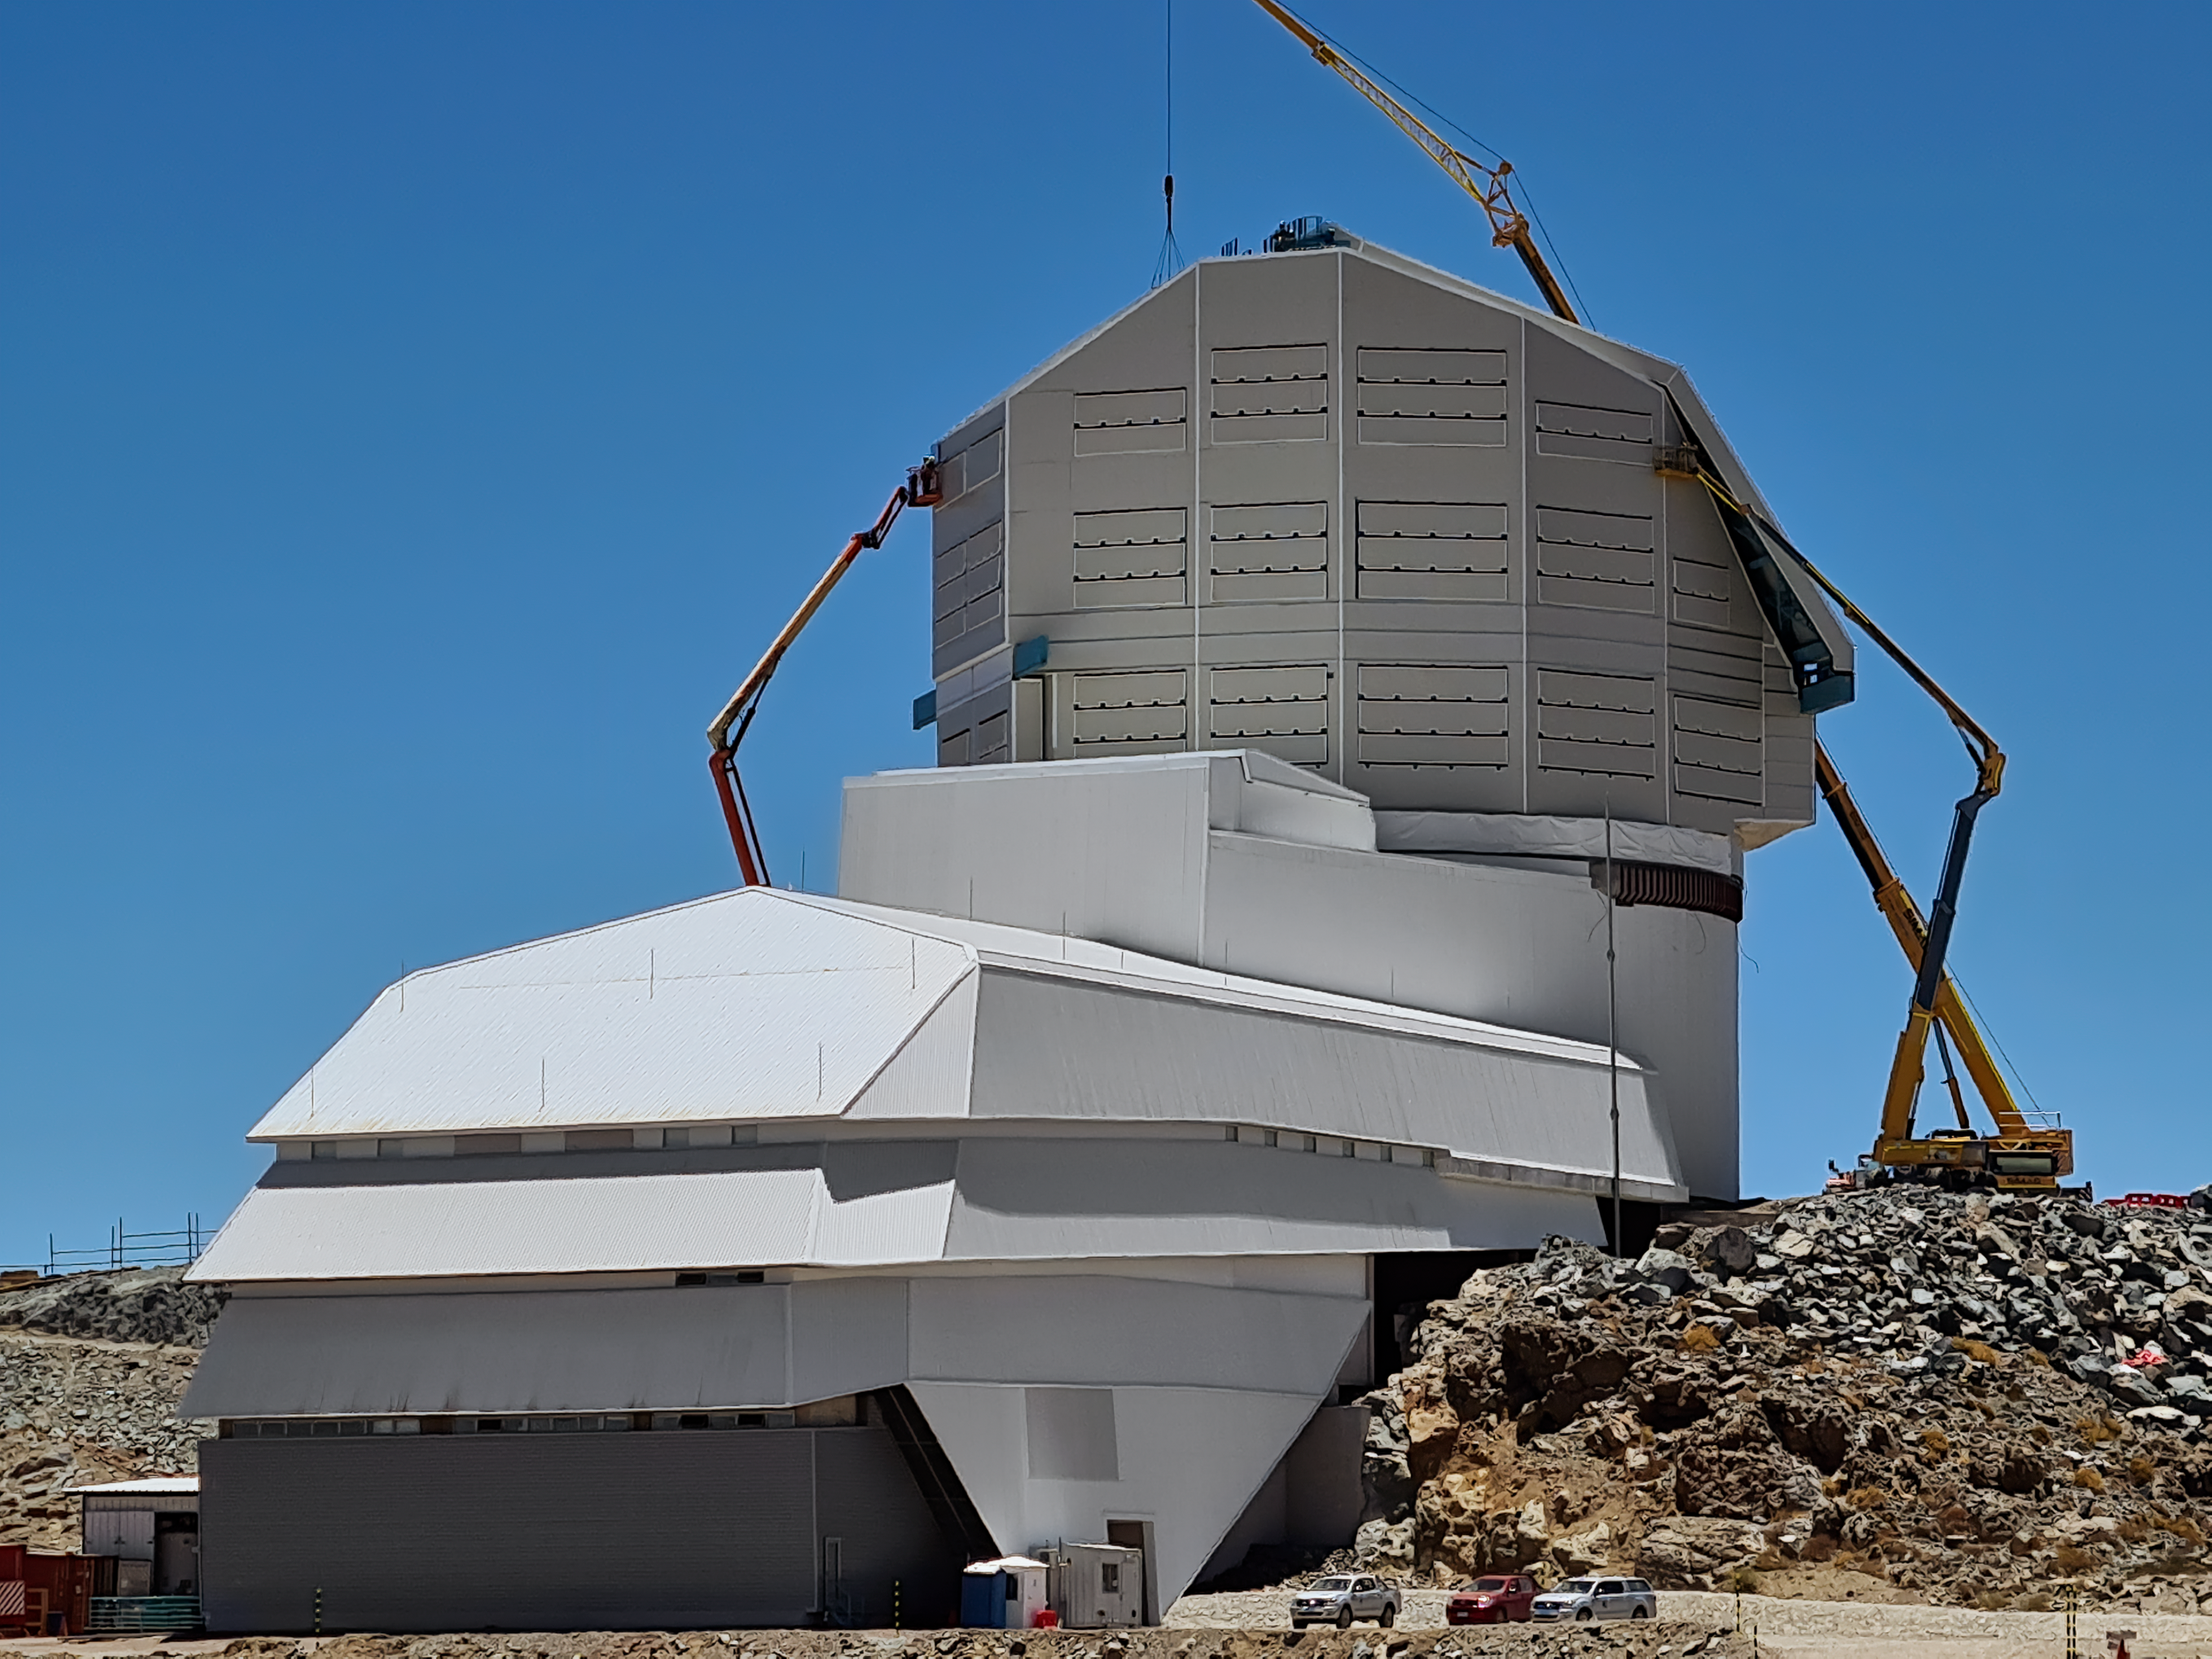

Rubin Observatory Dome Construction

Construction on Rubin Observatory's dome on Cerro Pachón in Chile.

As winter approaches on the summit of Cerro Pachón, installation of corrugated aluminum sheeting (the final weather-protective layer) on the dome is a high priority. All upward facing surfaces are now fully clad and work has moved to the vertical sides and base skirt ring, where an inflatable seal and interlocked flashing will complete the protection.

Credit: RubinObs/NOIRLab/SLAC/NSF/DOE/AURA